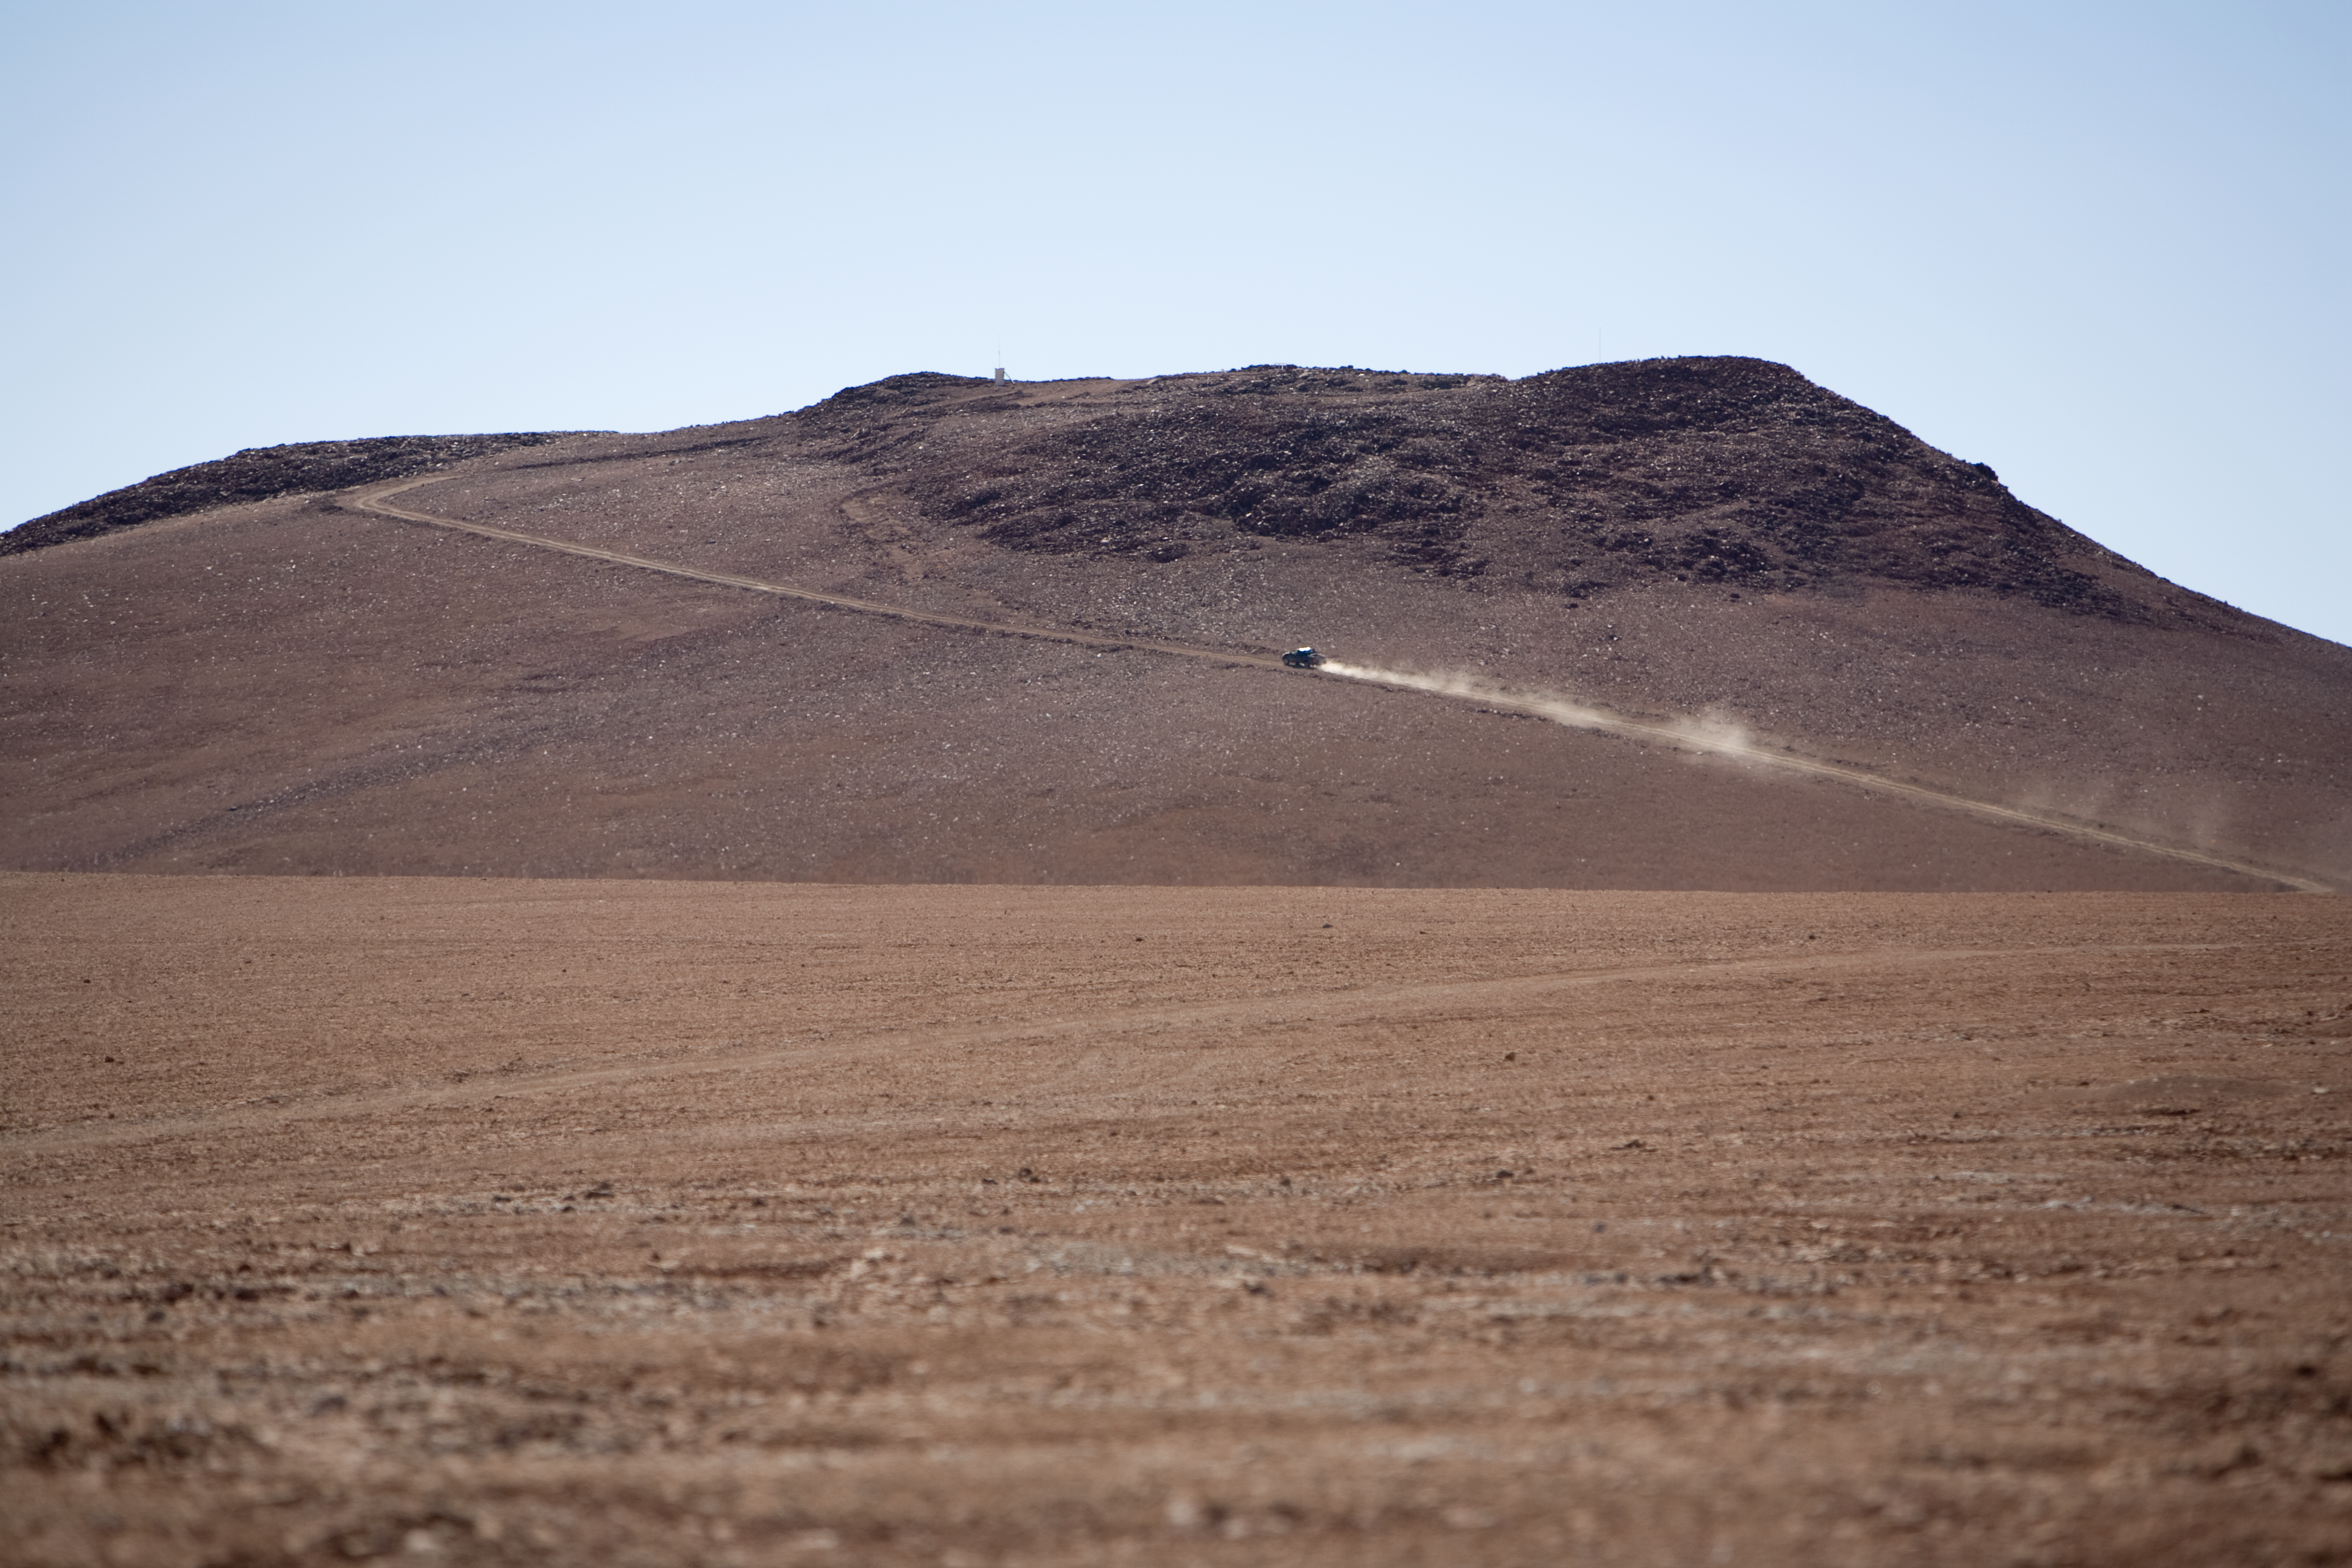

A journey to Cerro Chico

ALMA staff drive up to the top of the so-called “Cerro Chico” (the “Little Mountain”), a 5300 metre high hill on the north edge of the Chajnantor Plateau. The top of Cerro Chico offers a fantastic view of the 5000 metre high plateau, where the Atacama Large Millimeter/submillimeter Array is currently under construction.

Credit: ALMA (ESO/NAOJ/NRAO)